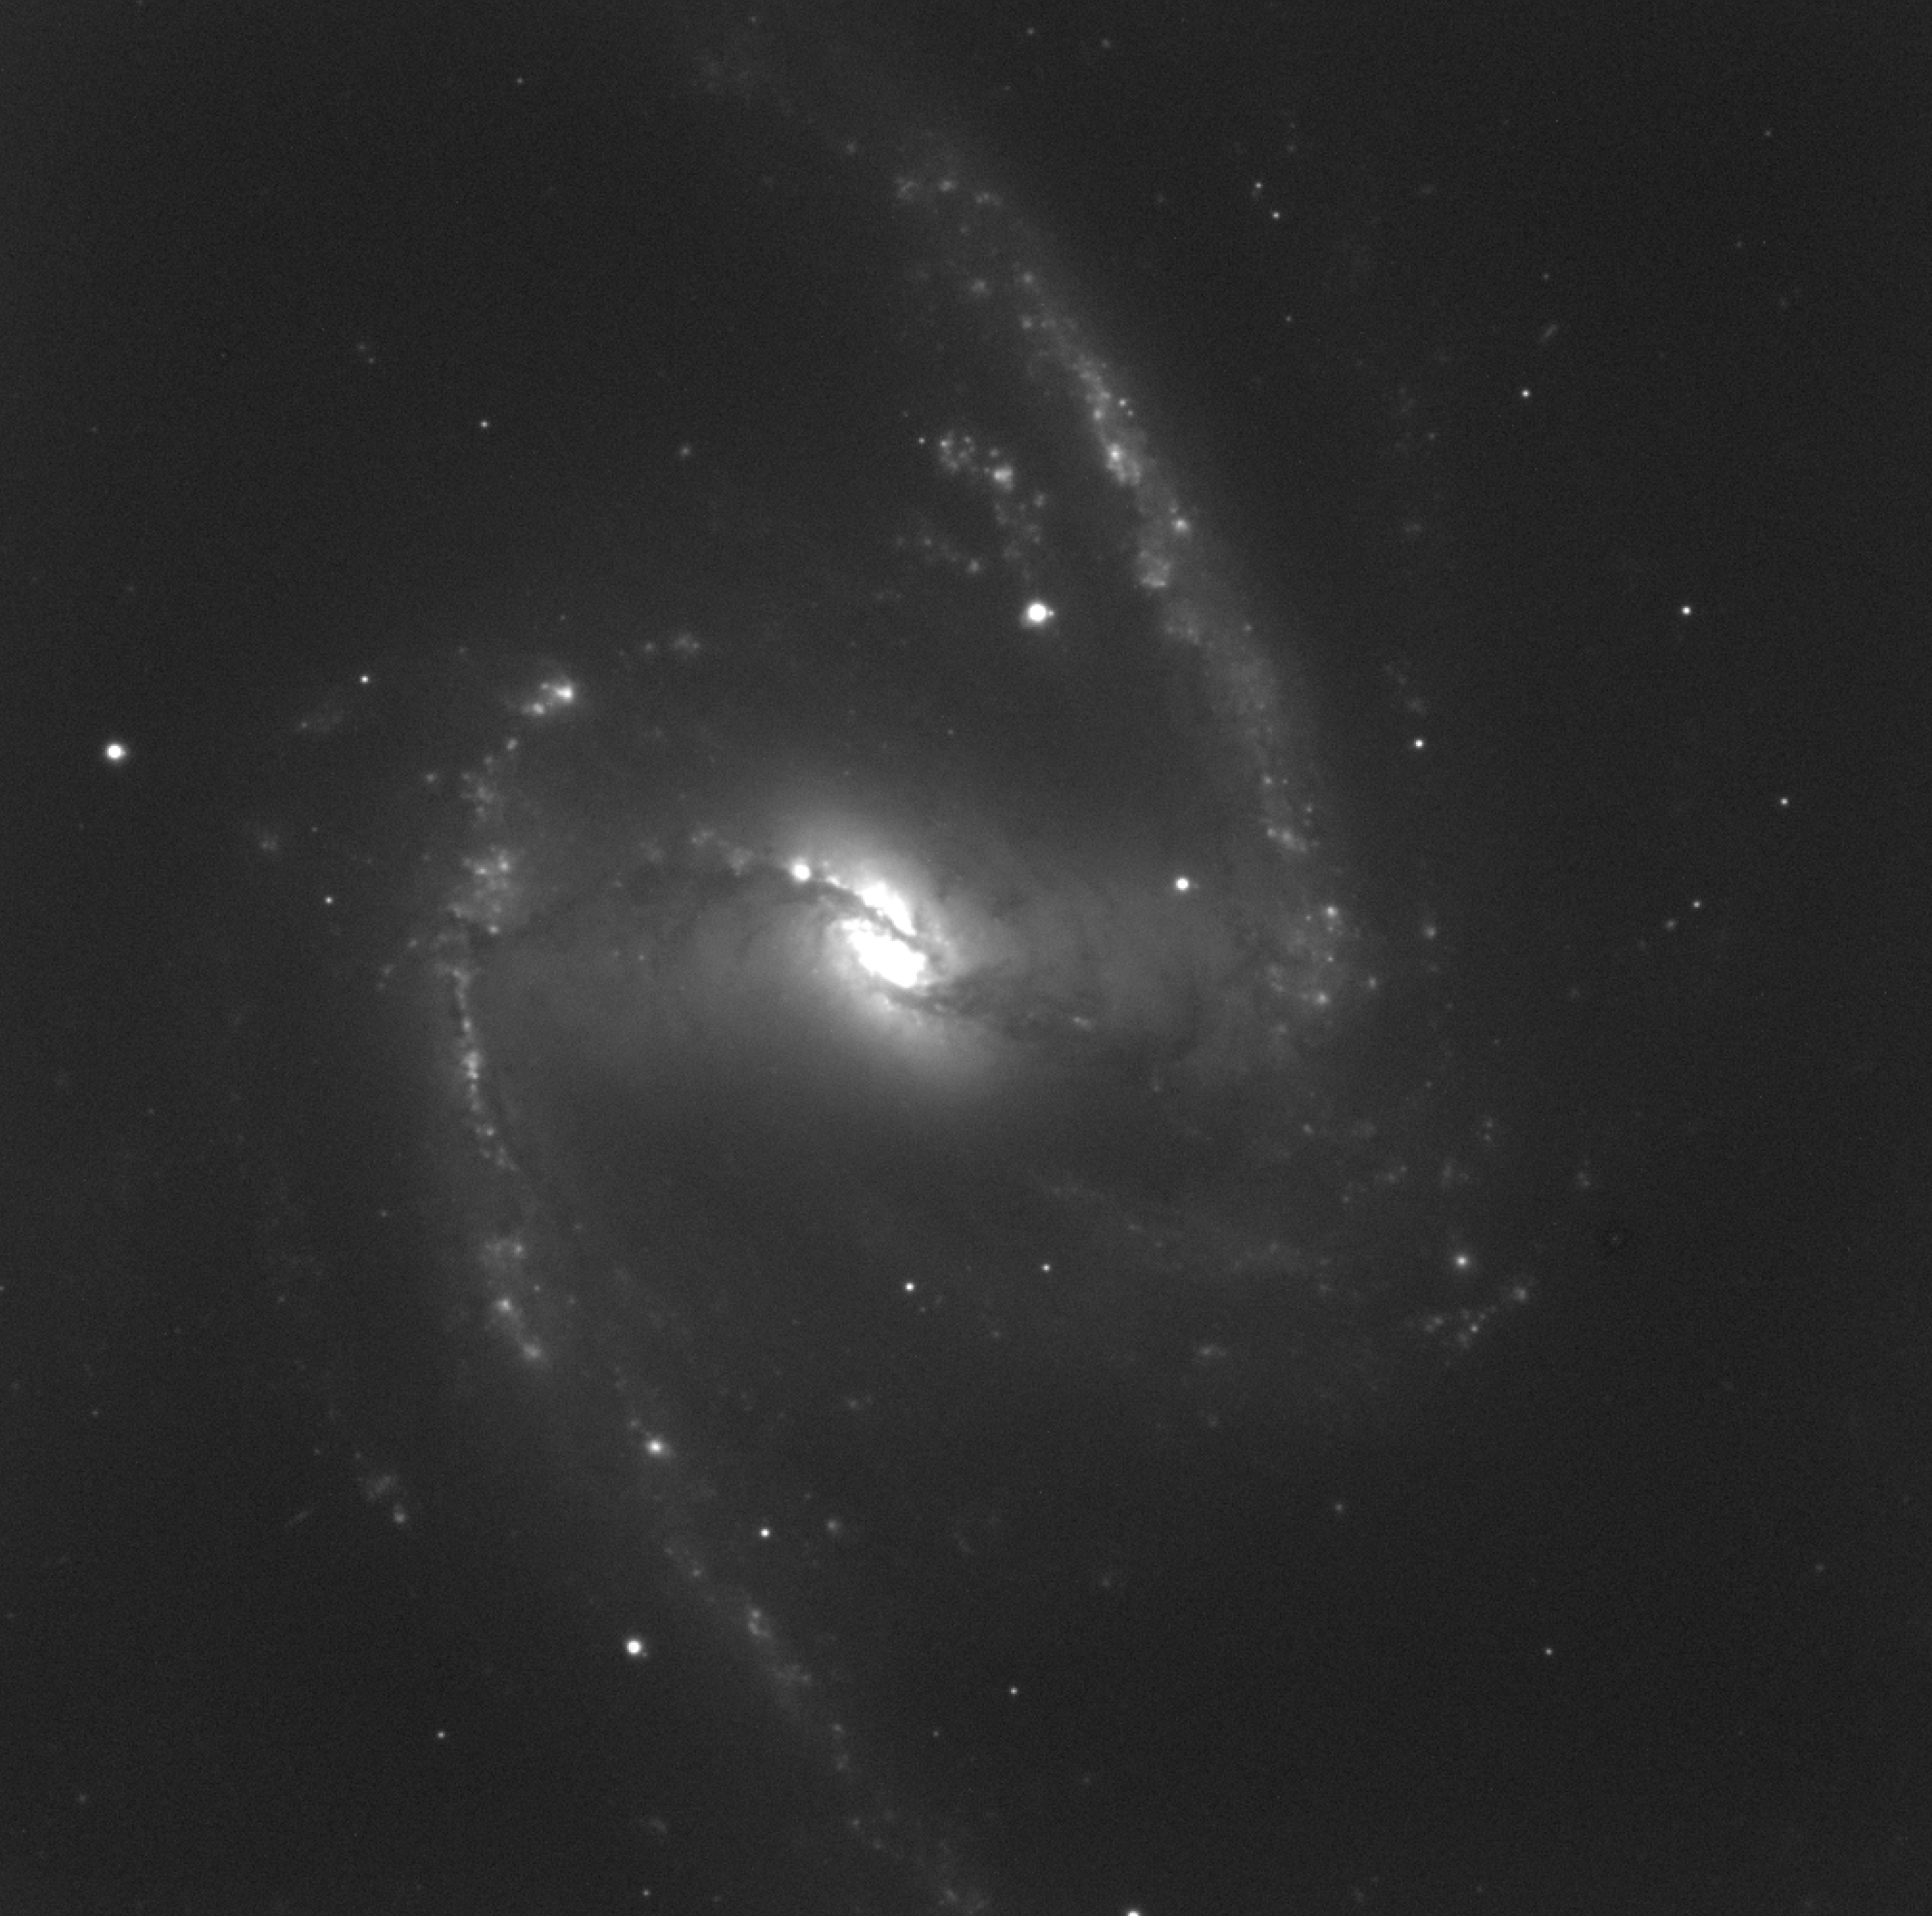

NGC 1365 - H-alpha

This photo was obtained by FORS1 at VLT UT1 through a narrow optical filter that isolates light emitted by hydrogen in the red H-alpha spectral line. It shows predominantly star-forming regions and other emission nebulae, most of which are located in the bar and along the spiral arms. The exposure time was 900 seconds and the image quality is excellent, about 0.36 arcsec. The field measures about 7 x 7 arcmin 2. North is up and East is left.

Credit: ESO